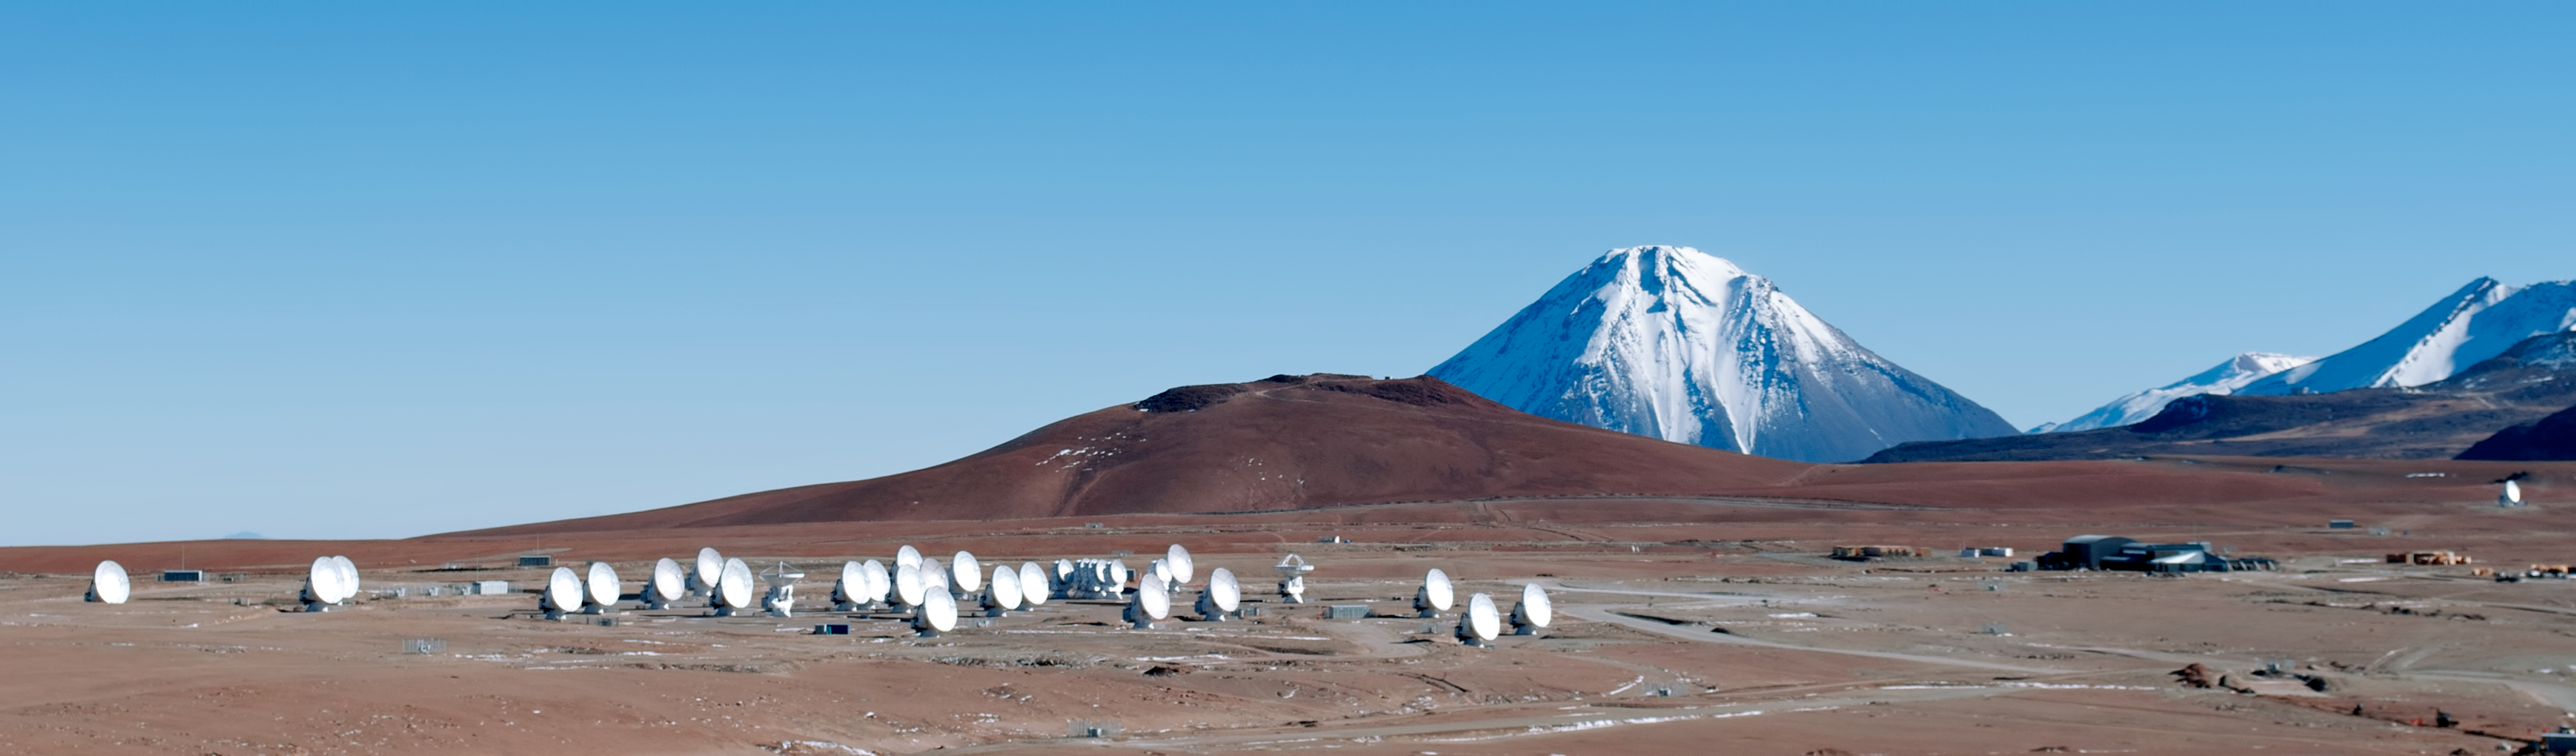

Halfway There: 33 ALMA antennas on Chajnantor

On 12 May 2012, another Atacama Large Millimeter/submillimeter Array (ALMA) antenna was carried up to the 5000-metre plateau of Chajnantor, bringing the total on the plateau to 33. This marks a half-way point for ALMA, as the telescope will have a total of 66 antennas when completed in 2013.

The state-of-the-art ALMA antennas, which weigh about 100 tonnes each, need custom-constructed transporter vehicles to move them between the Operations Support Facility and the higher Array Operations Site. These twin transporters, as well as 25 antennas out of the final total of 66, are among ESO’s many contributions to the project.

Credit: ALMA (ESO/NAOJ/NRAO) and J. Guarda (ALMA)